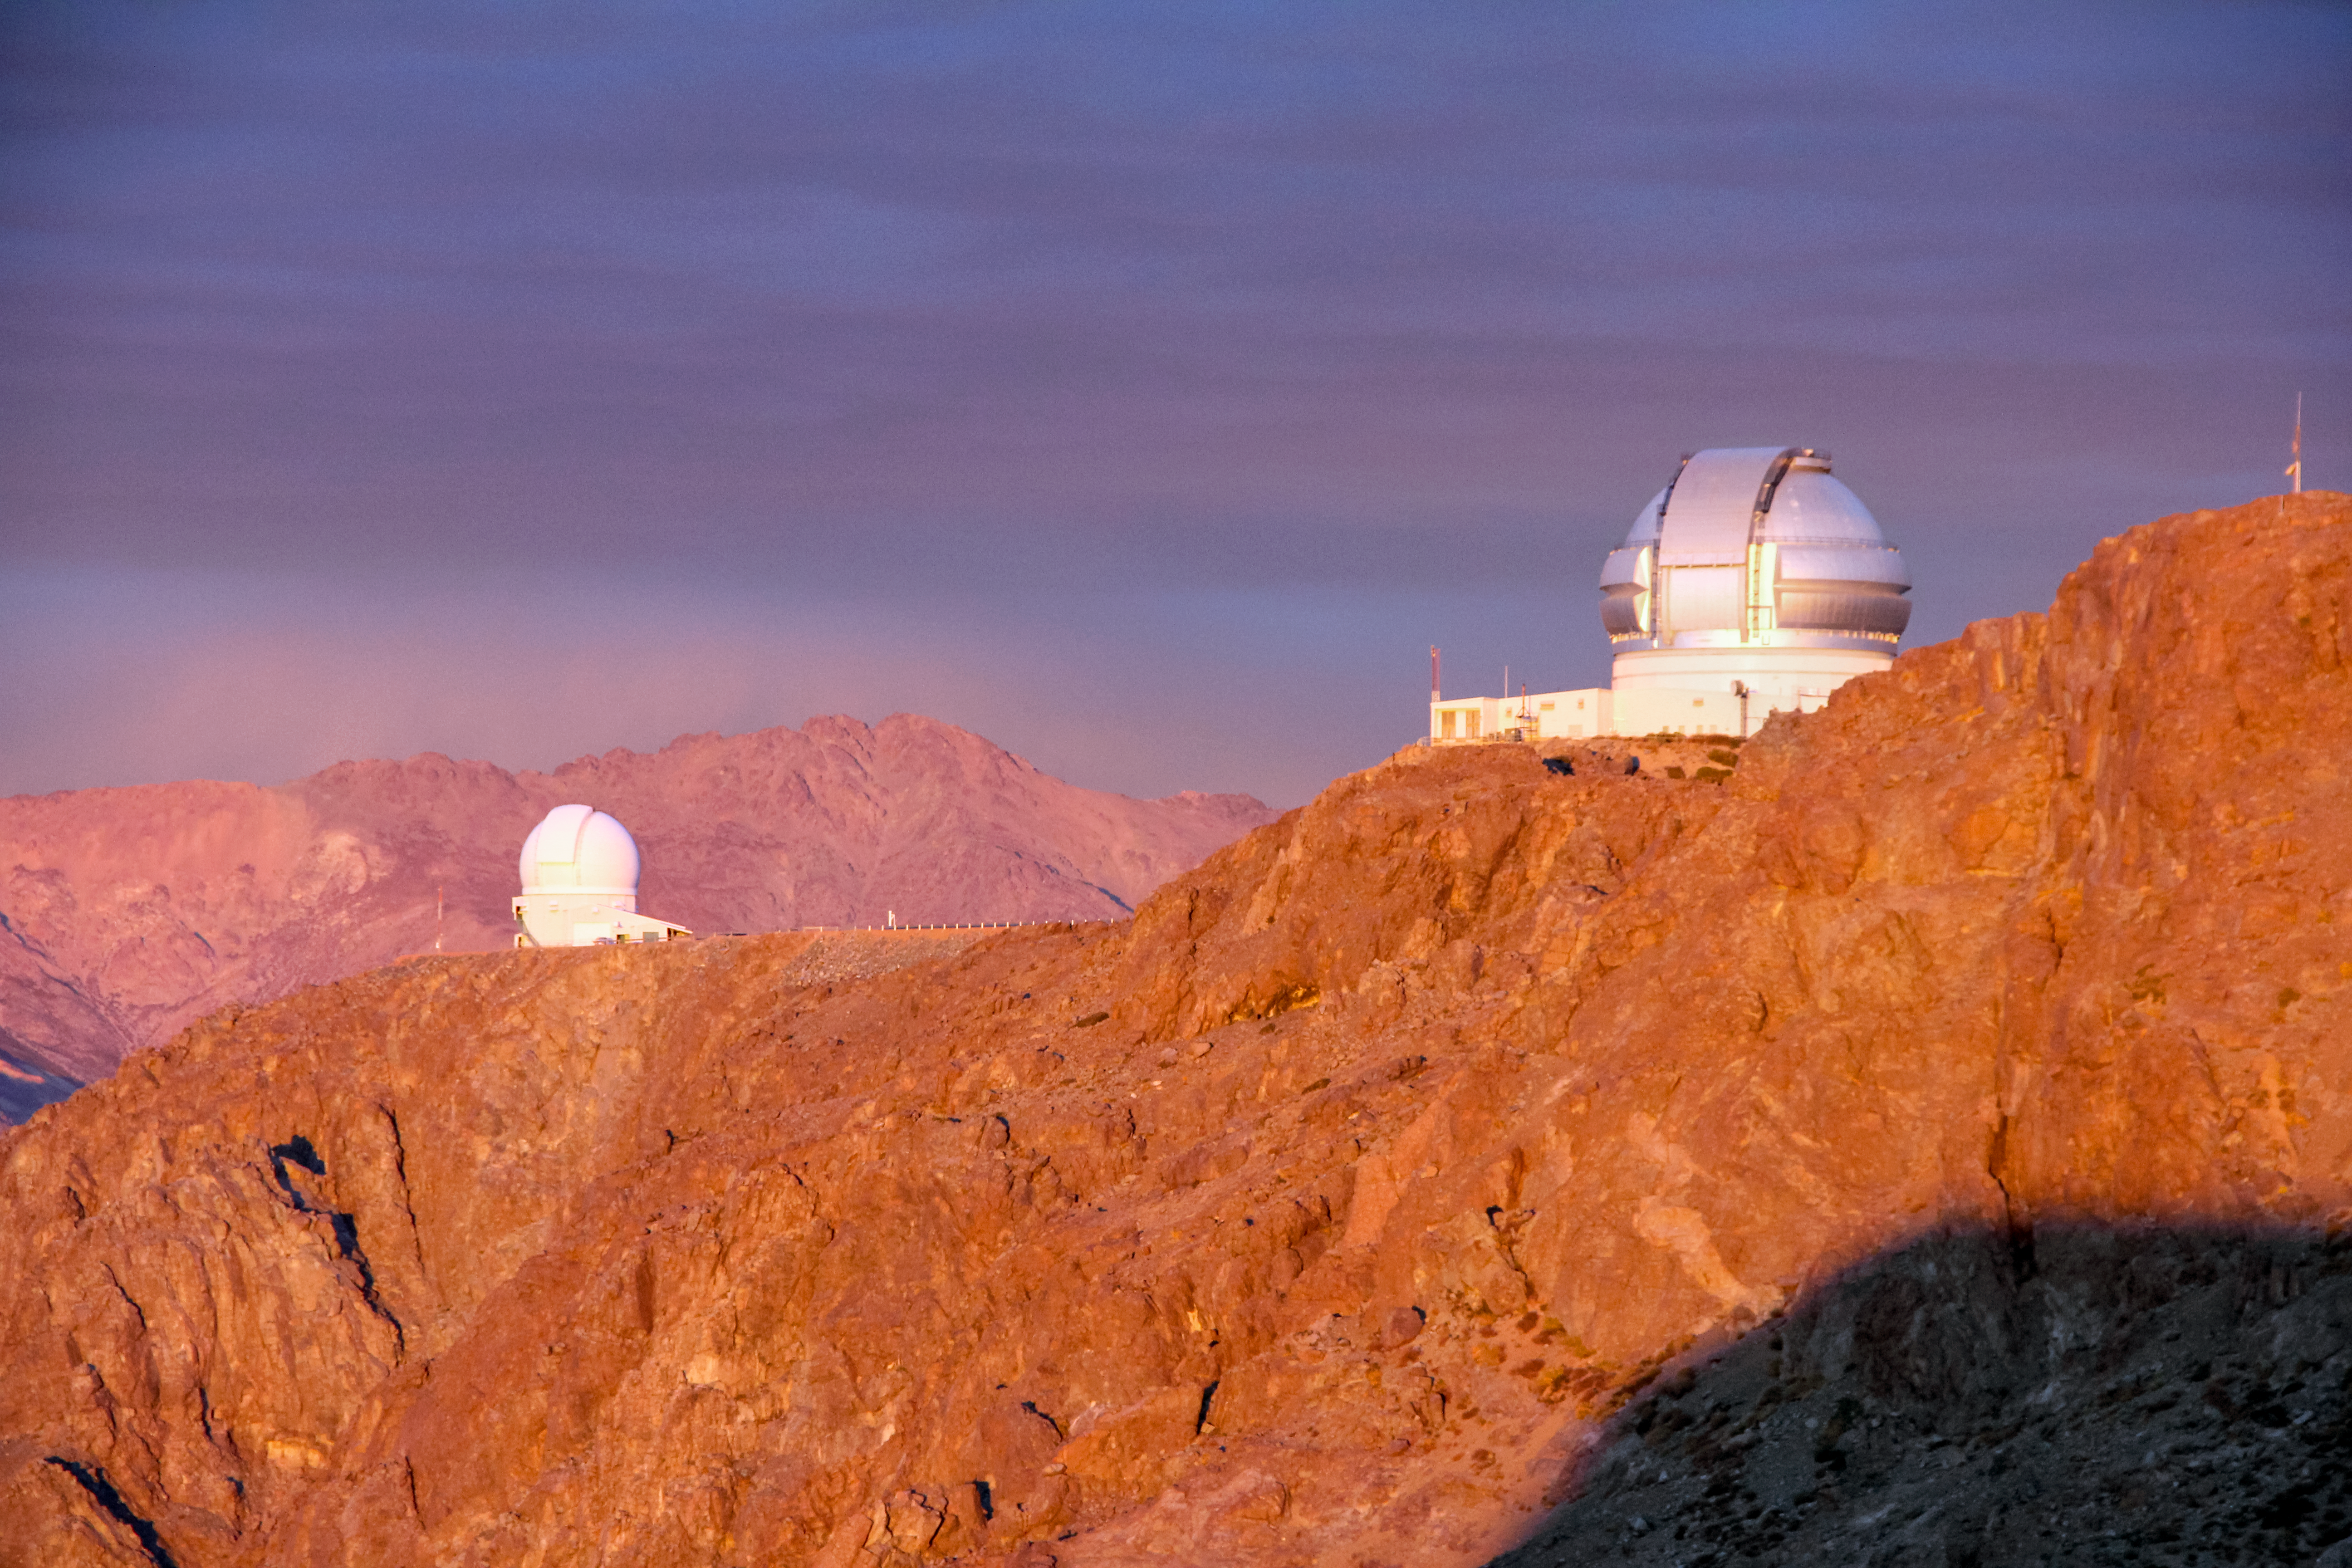

Cerro Pachon with Gemini and SOAR telescopes

Cerro Pachon with Gemini and SOAR telescopes.

Credit: International Gemini Observatory/CTIO/NOIRLab/NSF/AURA/J. Fuentes